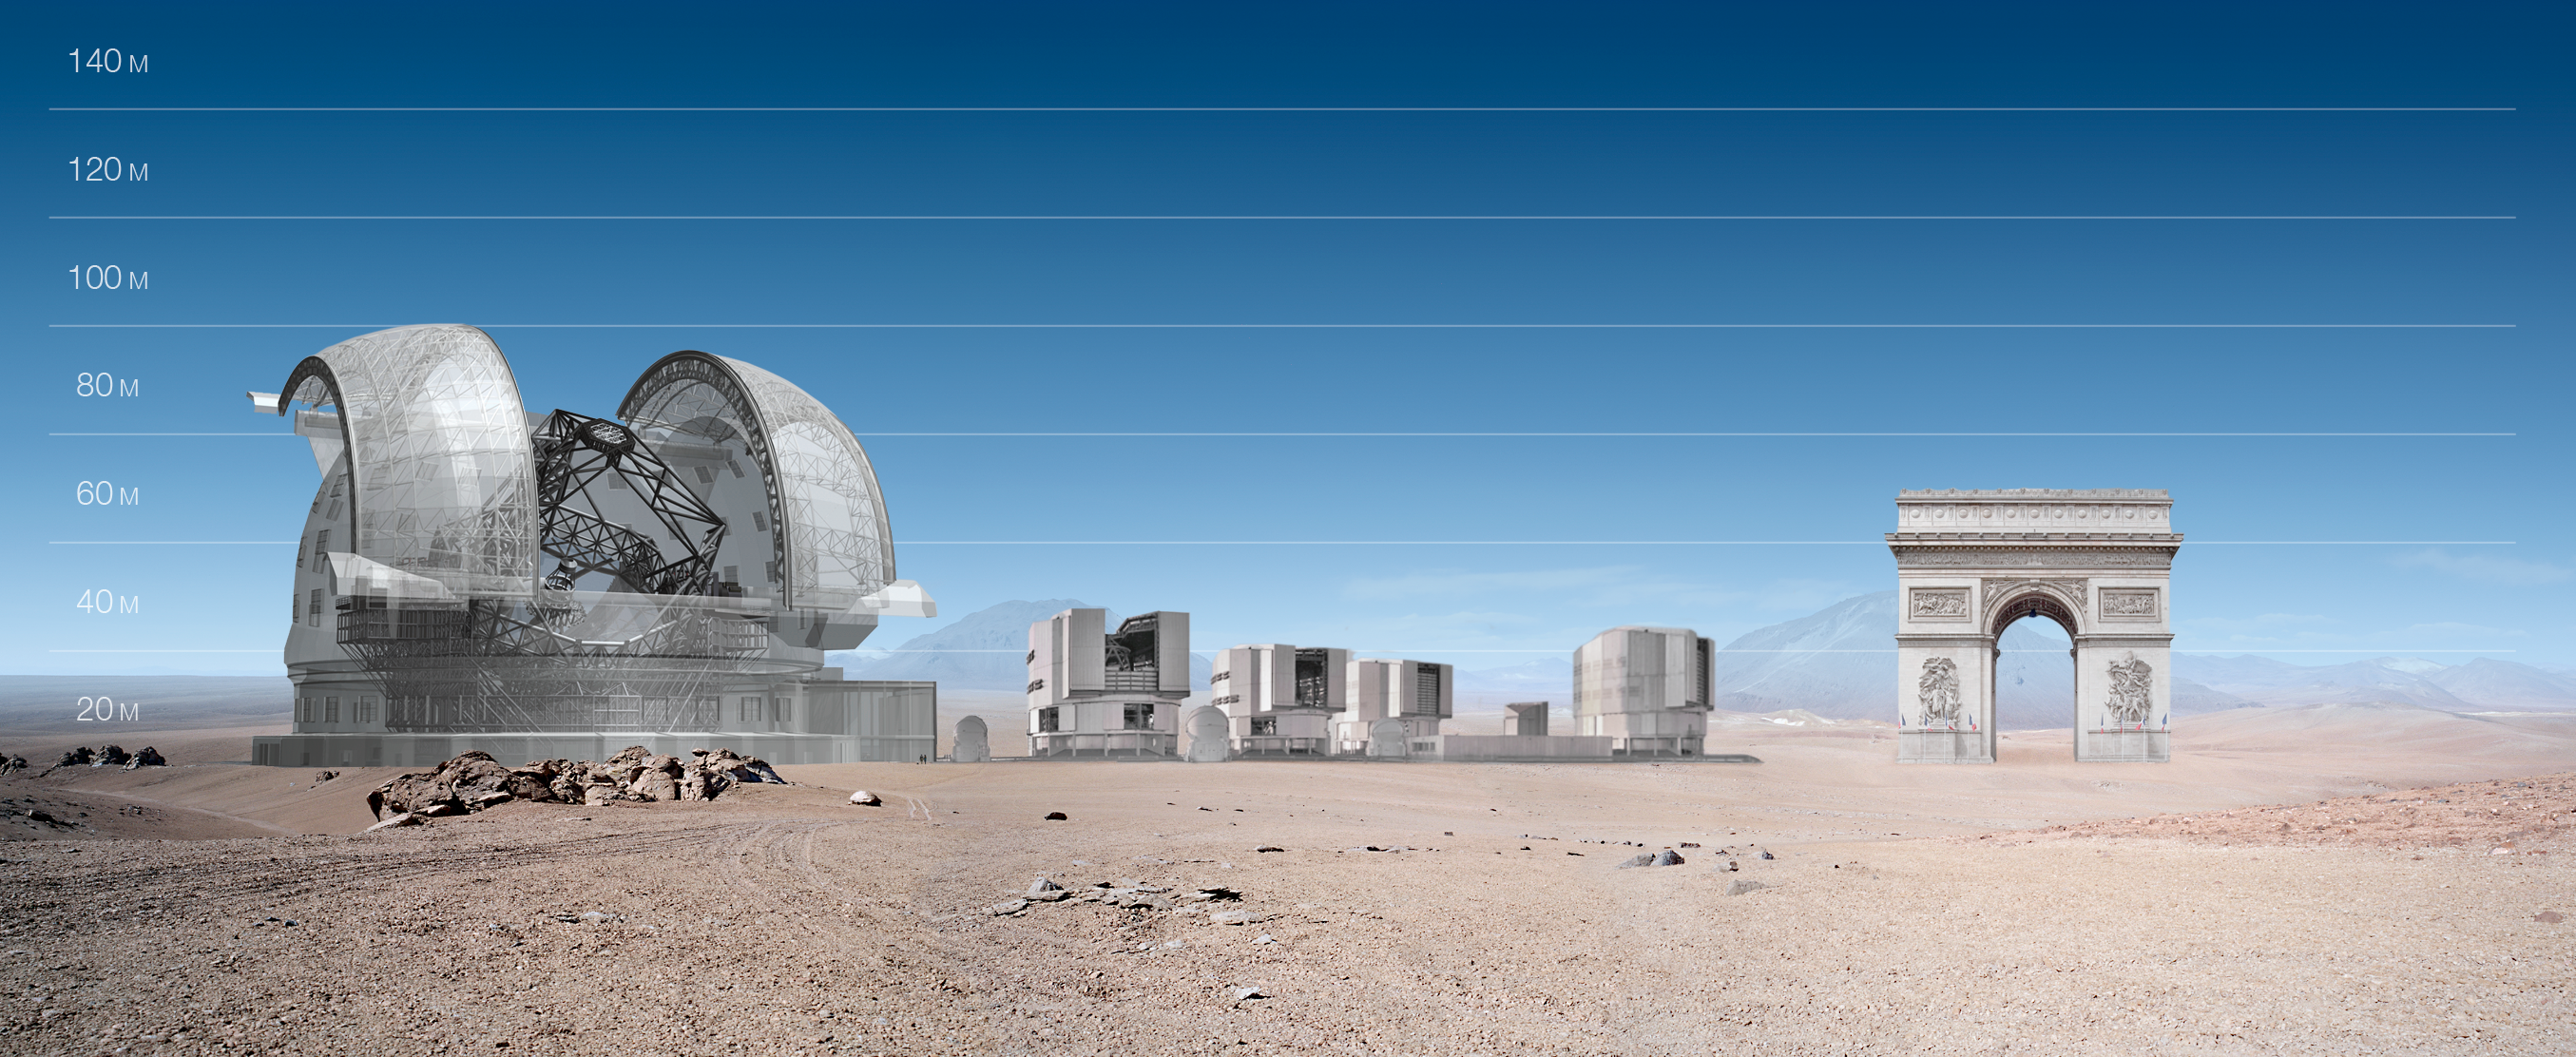

ELT and VLT vs Arc de Triomphe

ELT and VLT sizes compared with Arc de Triomphe.

The design for the ELT shown here was published in 2009 and is preliminary.

Credit: ESO